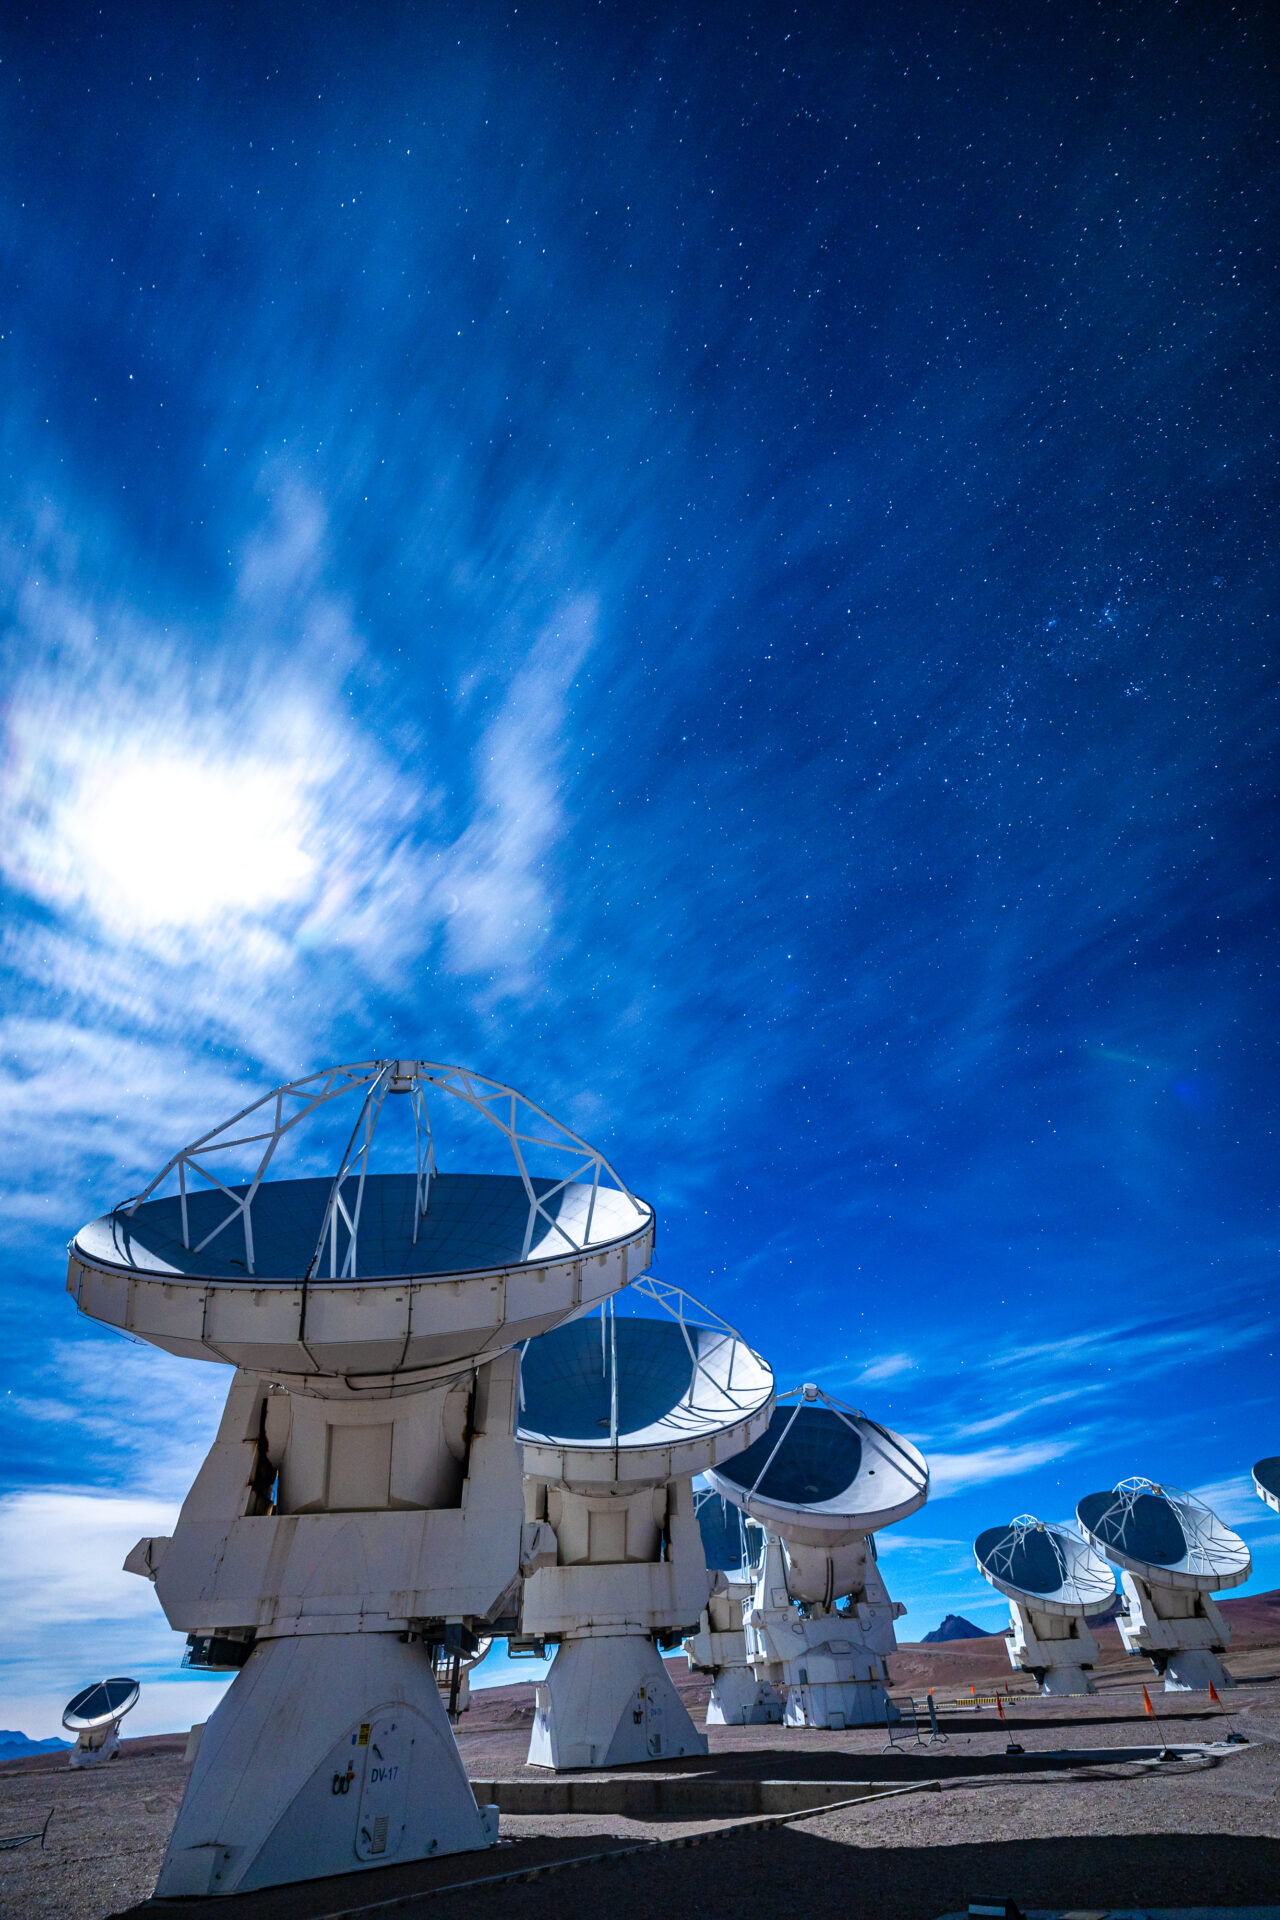

ALMA Antennas

The Moon stands out against the starry sky, during an observing night at the Array Operations Site (AOS) of ALMA.

Credit: Alex Pérez